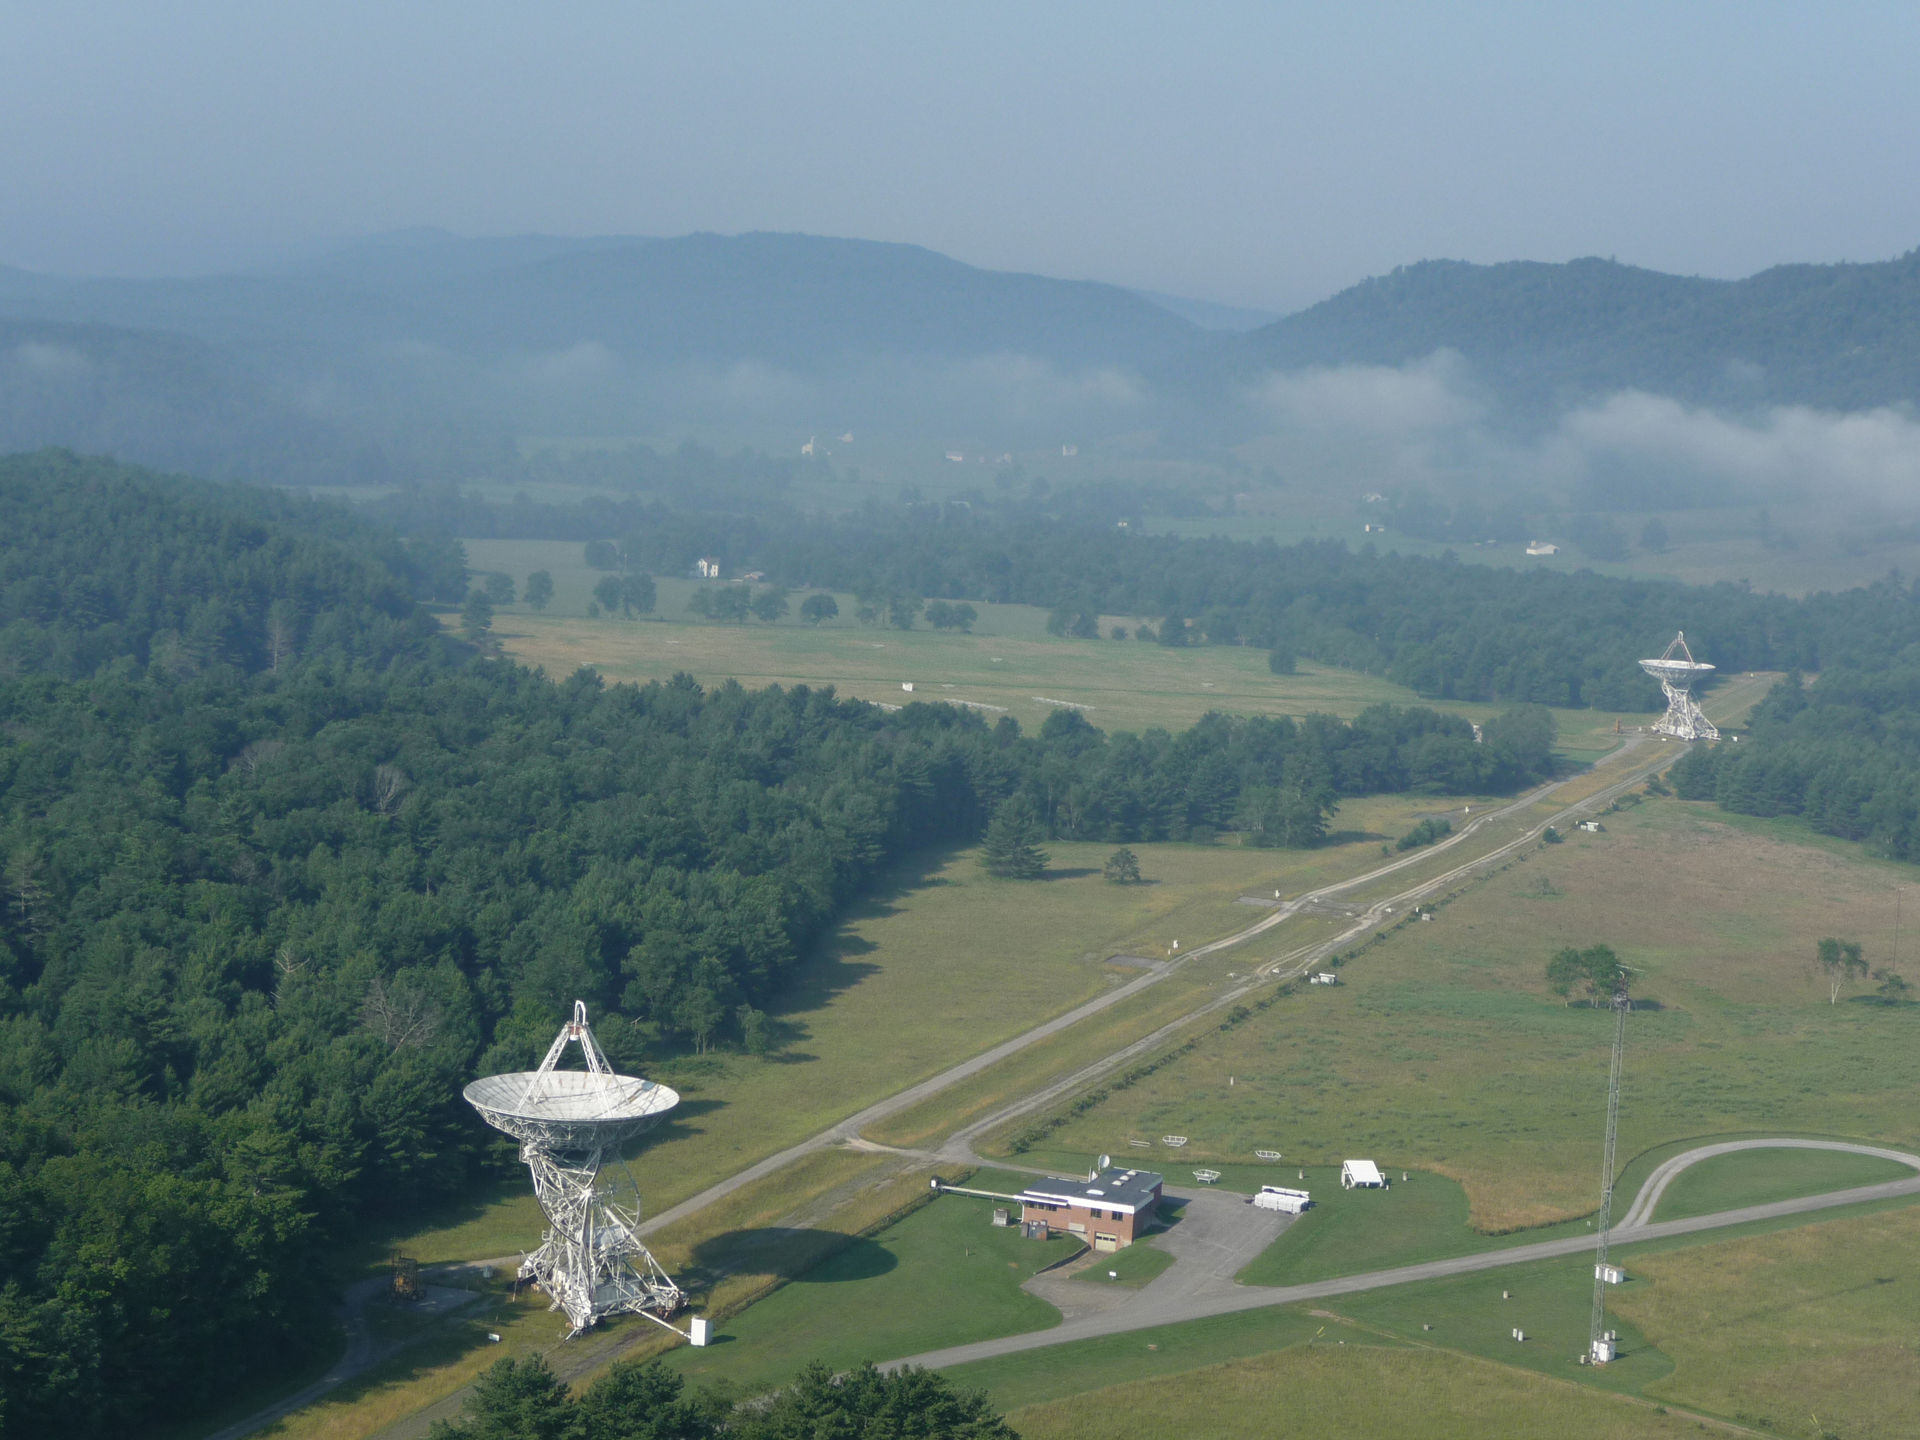

Fog Lifts Over the GBI

The outer members of the Green Bank Interferometer, called 85-3 and 85-2, are 85-foot dish radio telescopes used with a third, the Howard E. Tatel, to form a northeast-southwest aligned array. The GBI was active in the 1960s and 1970s as a testbed for the Very Large Array (VLA).

Credit: T. Burchell, NRAO/AUI/NSF